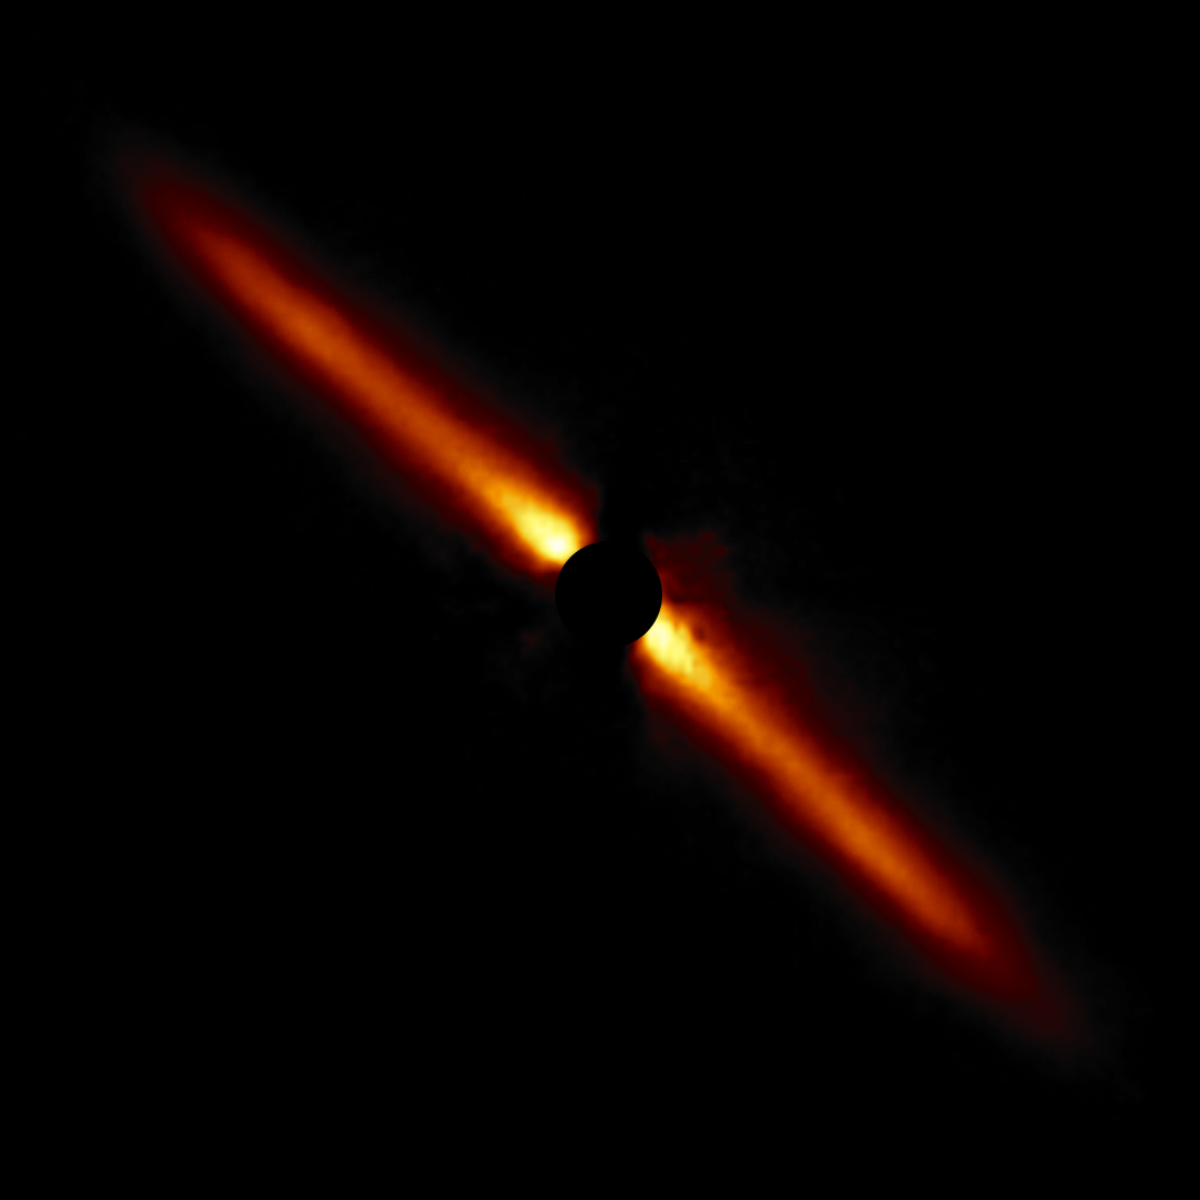

HD 32297

A circumstellar disk around star HD 32297 selected from the larger sample of 26 disks obtained with the Gemini South telescope in Chile using the Gemini Planet Imager (GPI).

Credit: International Gemini Observatory/NOIRLab/NSF/AURA/T. Esposito (UC Berkeley)Image processing: Travis Rector (University of Alaska Anchorage), Mahdi Zamani & Davide de Martin